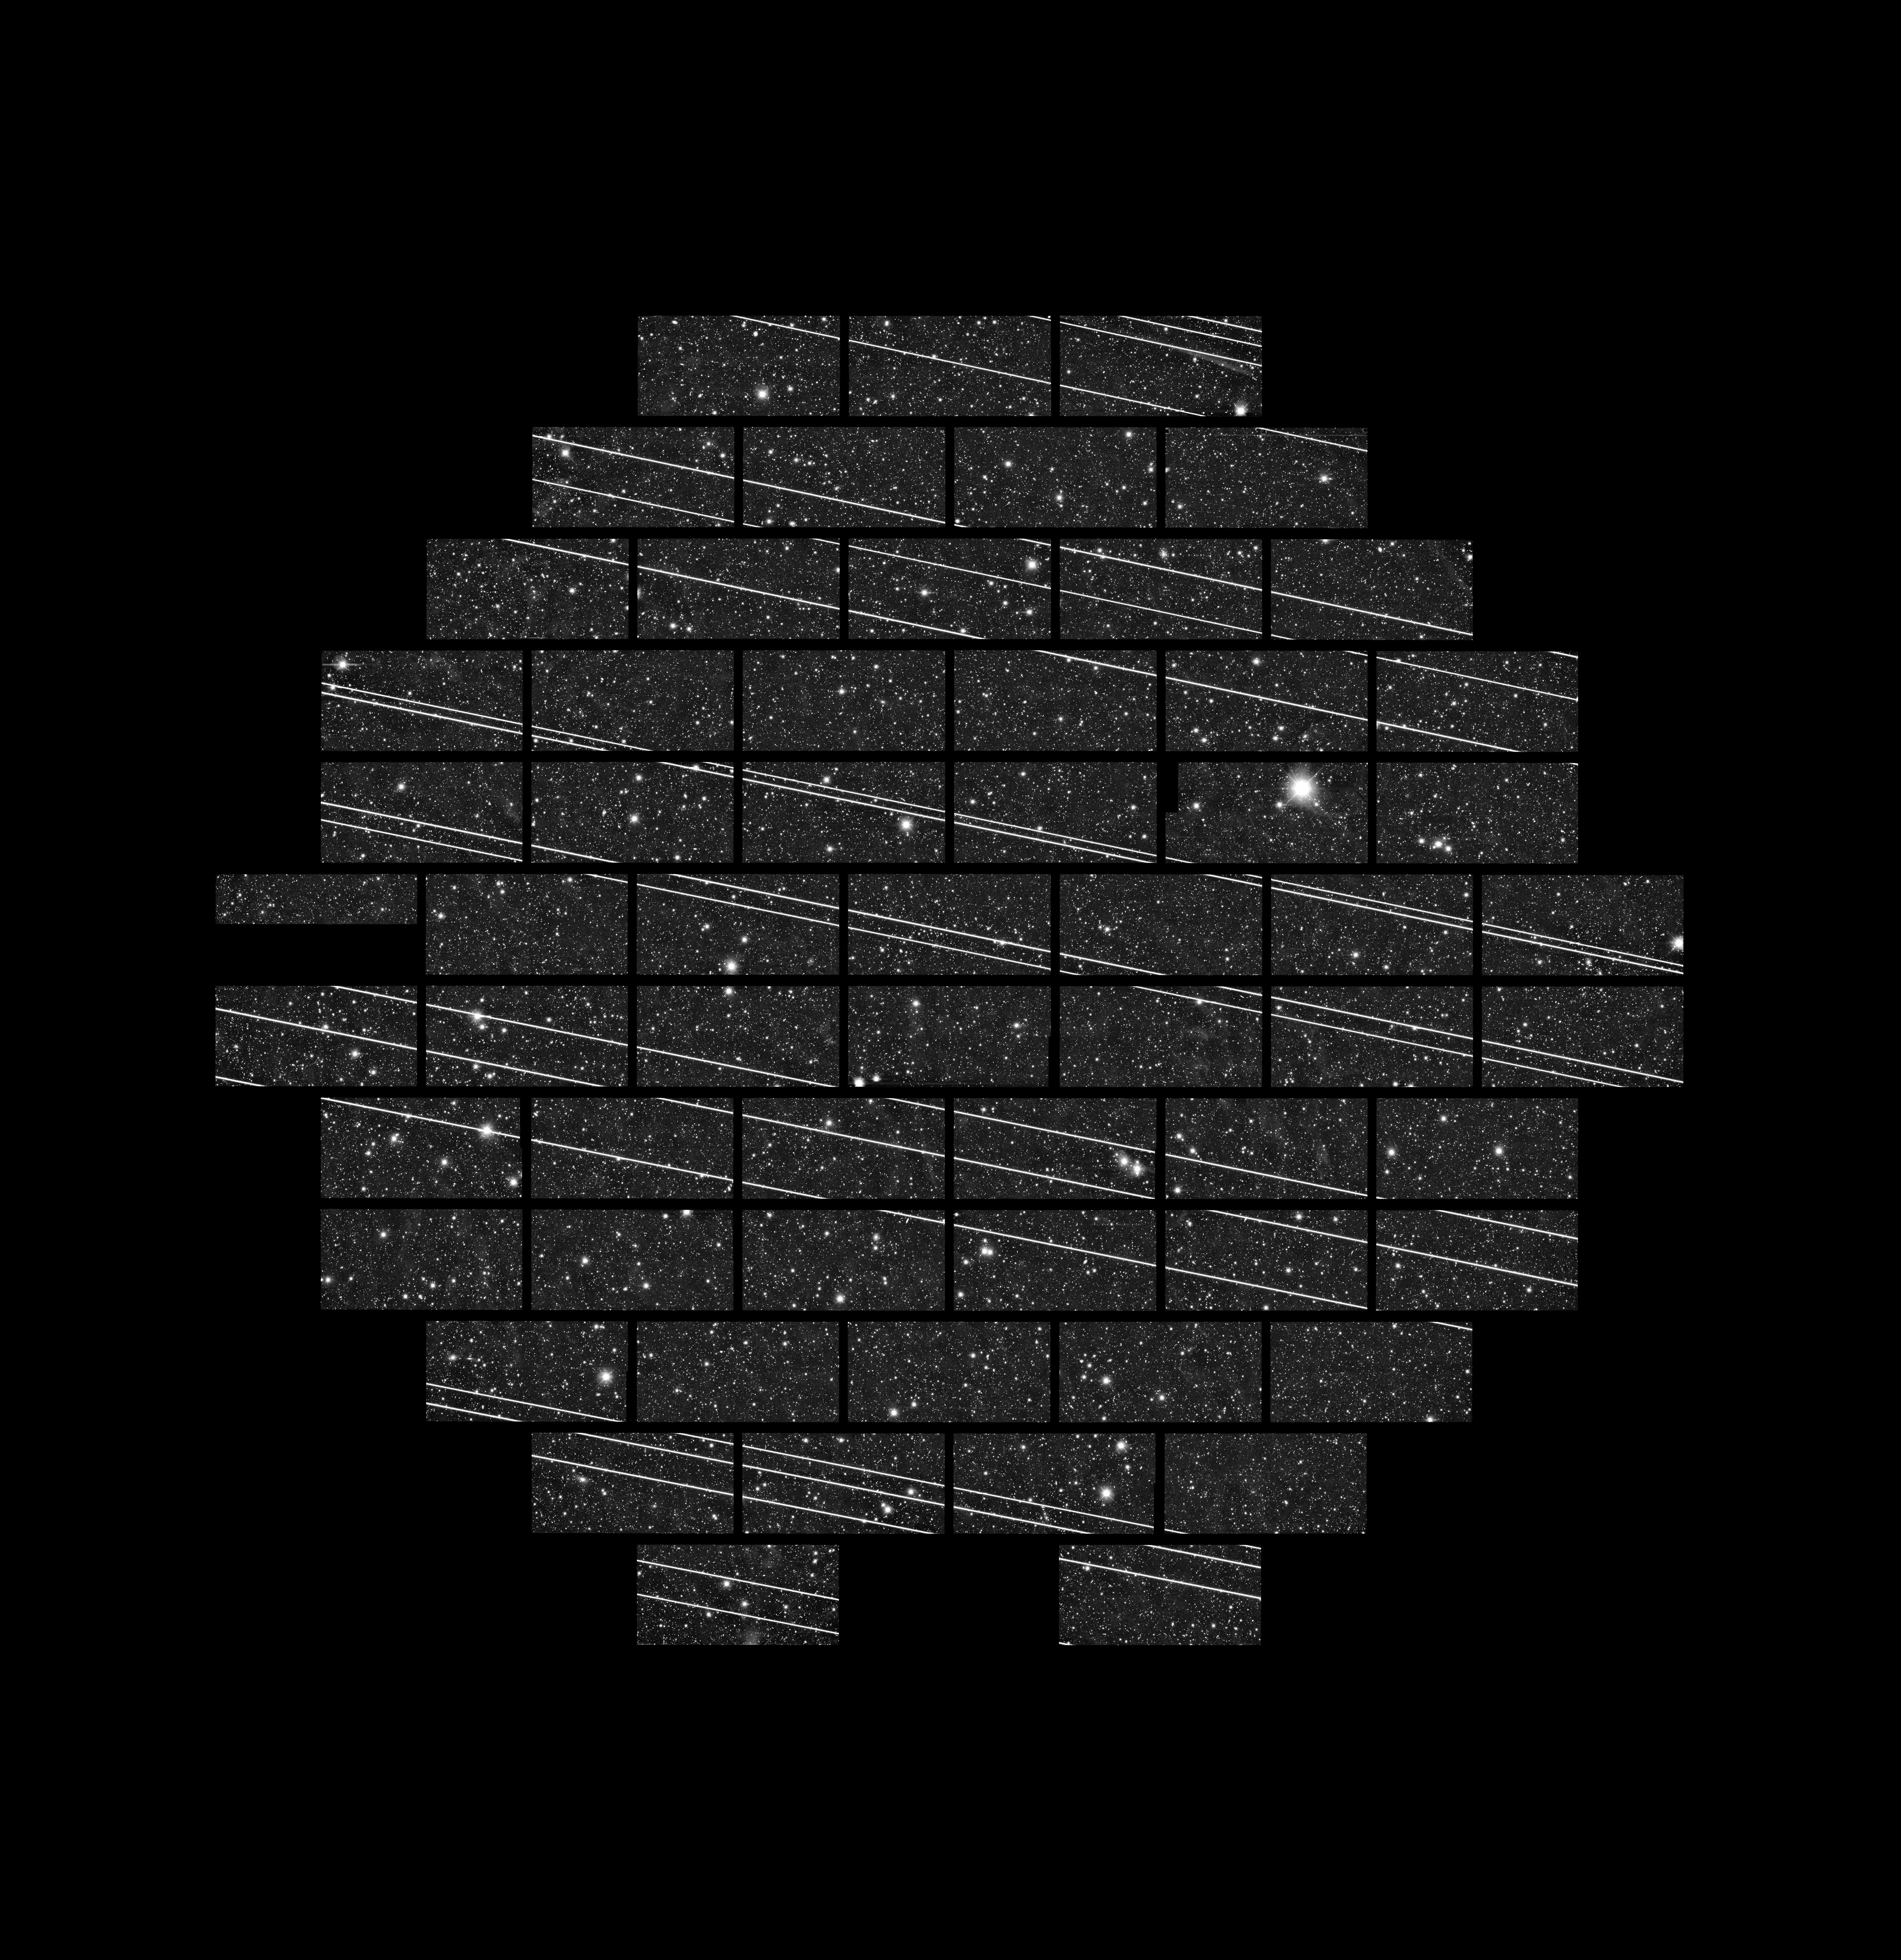

Starlink Satellites Imaged from CTIO

Starlink satellites on the way to parking orbit. Around 19 Starlink satellites were imaged shortly after launch in November 2019 by DECam on the Víctor M. Blanco 4-meter Telescope at the Cerro Tololo Inter-American Observatory (CTIO) by astronomers Clara Martínez-Vázquez and Cliff Johnson. The gaps in the satellite tracks are due to the gaps between the DECam CCD chips.

Credit: CTIO/NOIRLab/NSF/AURA/DECam DELVE Survey